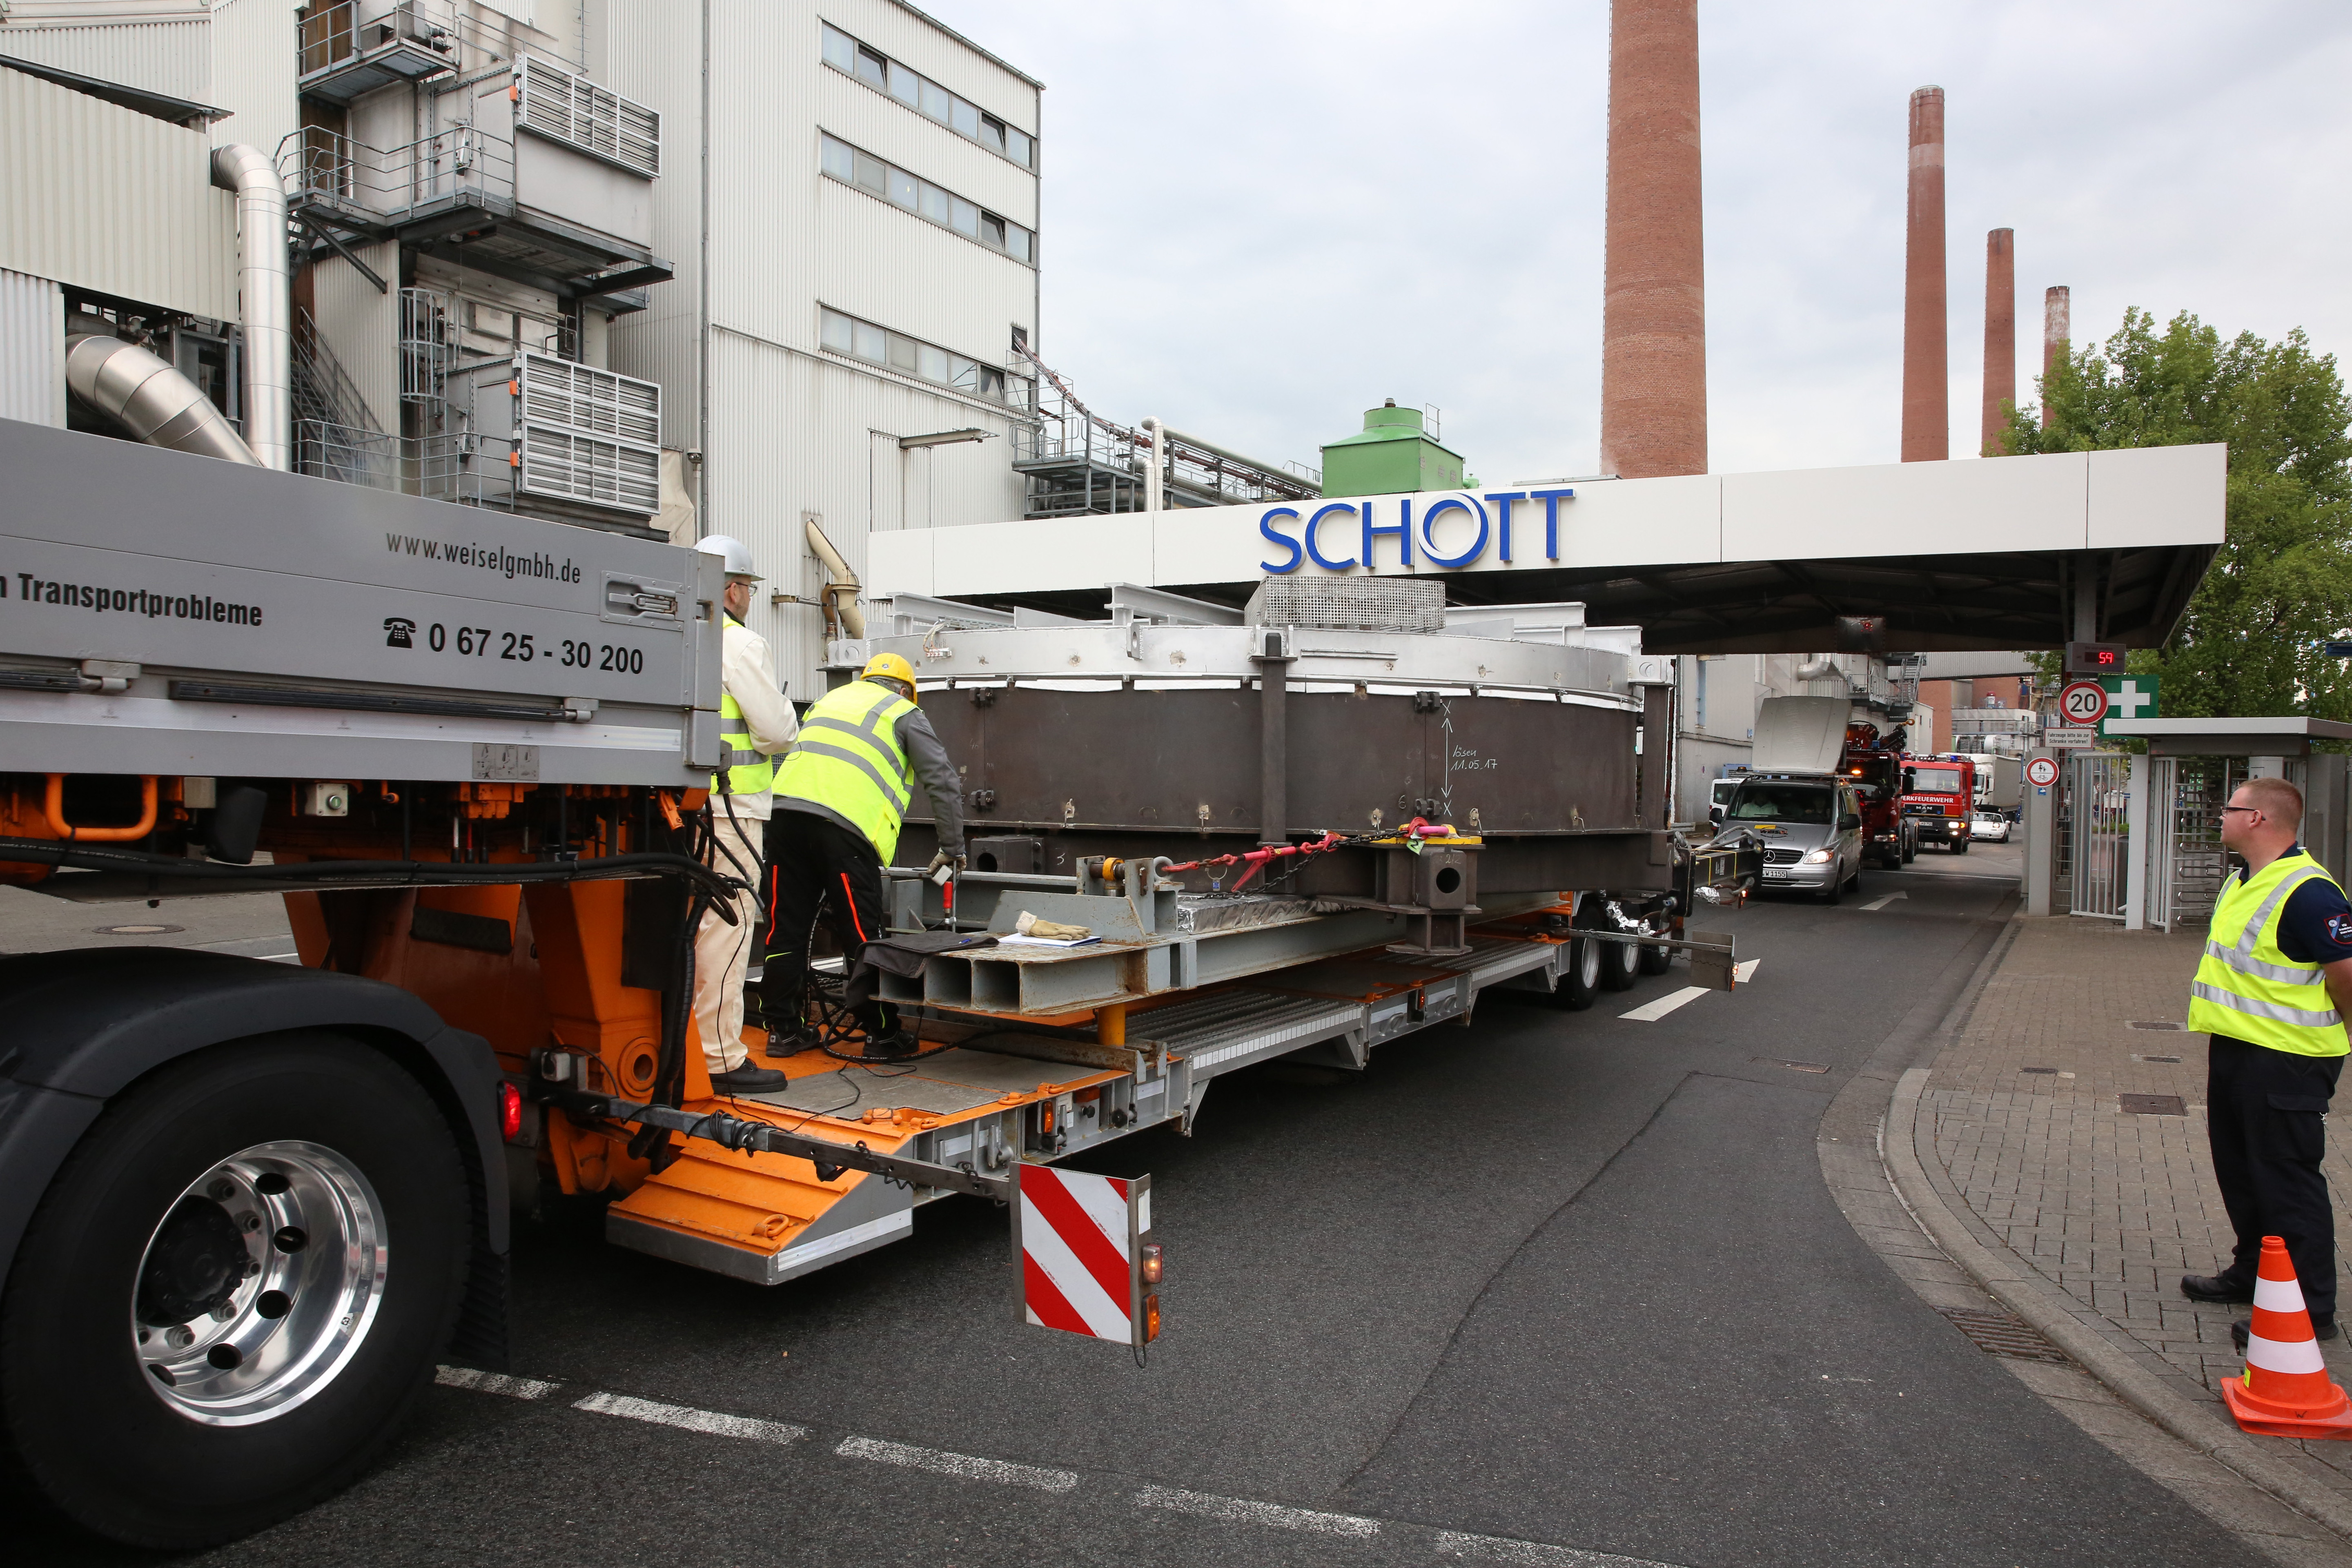

Transfer of ELT secondary mirror blank

After the secondary mirror blank for ESO’s Extremely Large Telescope (ELT) was successfully cast by SCHOTT, it was transferred to the SCHOTT 4-metre blank annealing facility in Mainz, Germany in May 2017.

Credit: SCHOTT/ESO